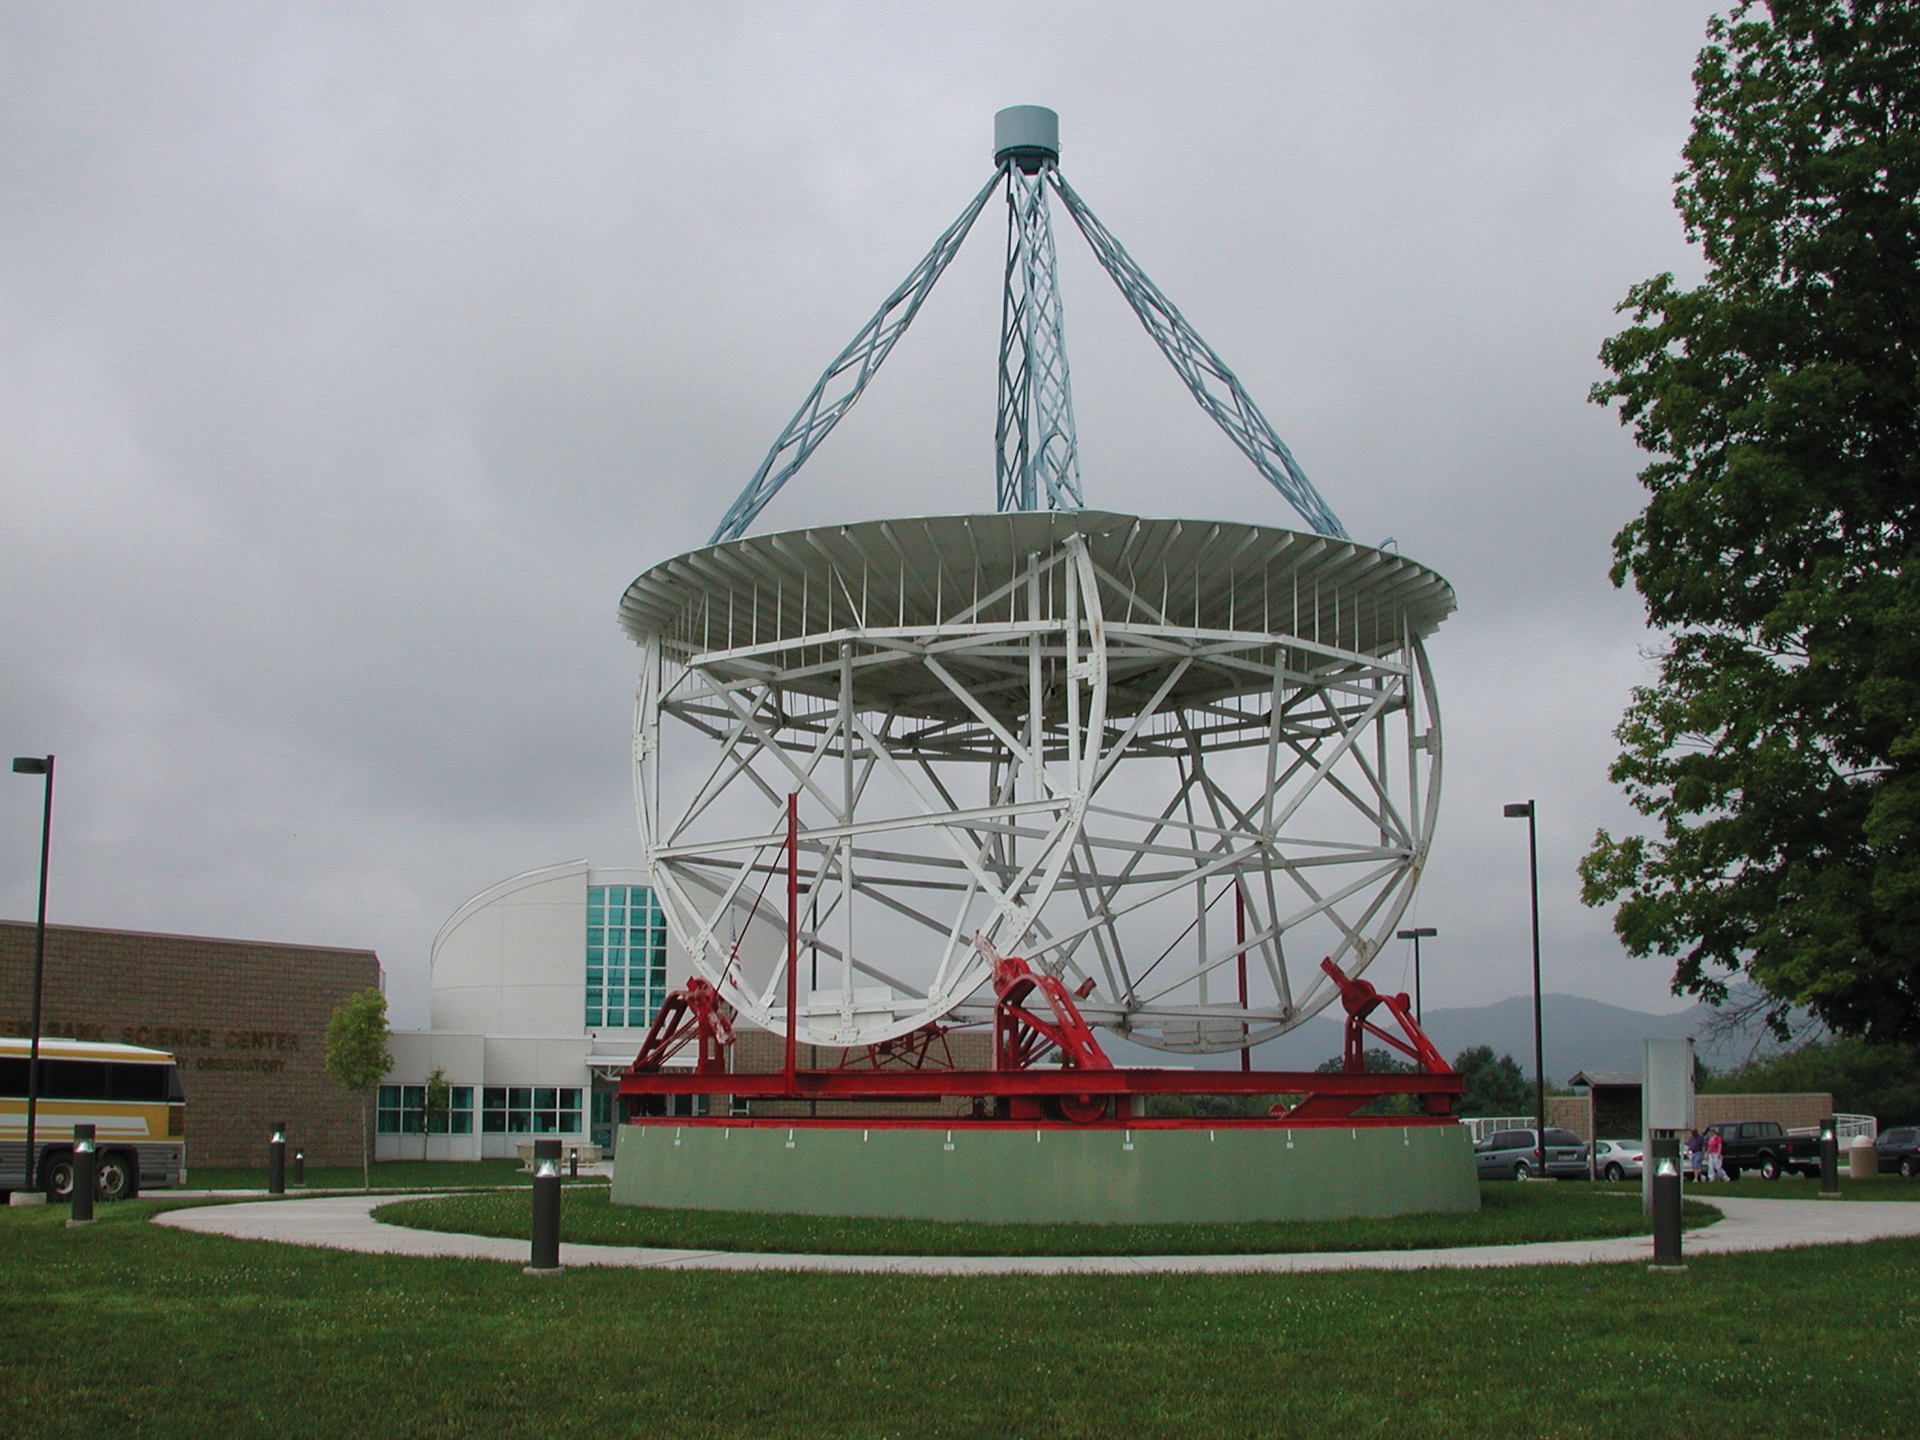

Grote Reber's Telescope and the Green Bank Science Center

Credit: NRAO/AUI/NSF